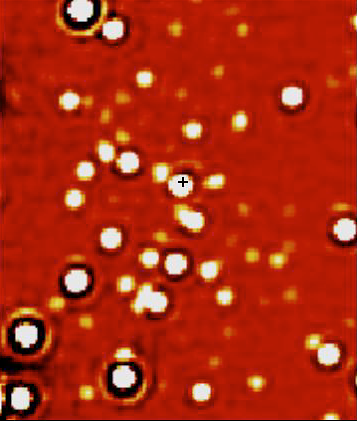

The centre of the Milky Way (detail)

An infrared NACO image of a ~ 2 x 2 arcsec 2 area, centred on the position of the compact radio source "SgrA*" at the centre of the Milky Way Galaxy; it is marked by a small cross. The image was obtained in the K s -band at wavelength 2.1 µm in May 2002 and the angular resolution (image sharpness) is about 0.060 arcsec. At about the same time, the star designated "S2" came within 0.015 arcsec of the radio source. At the distance of the Milky Way Center, 1 arcsec on the sky corresponds to 46 light-days; the bar is 20 light-days long (0.44 arcsec).

Credit: ESO